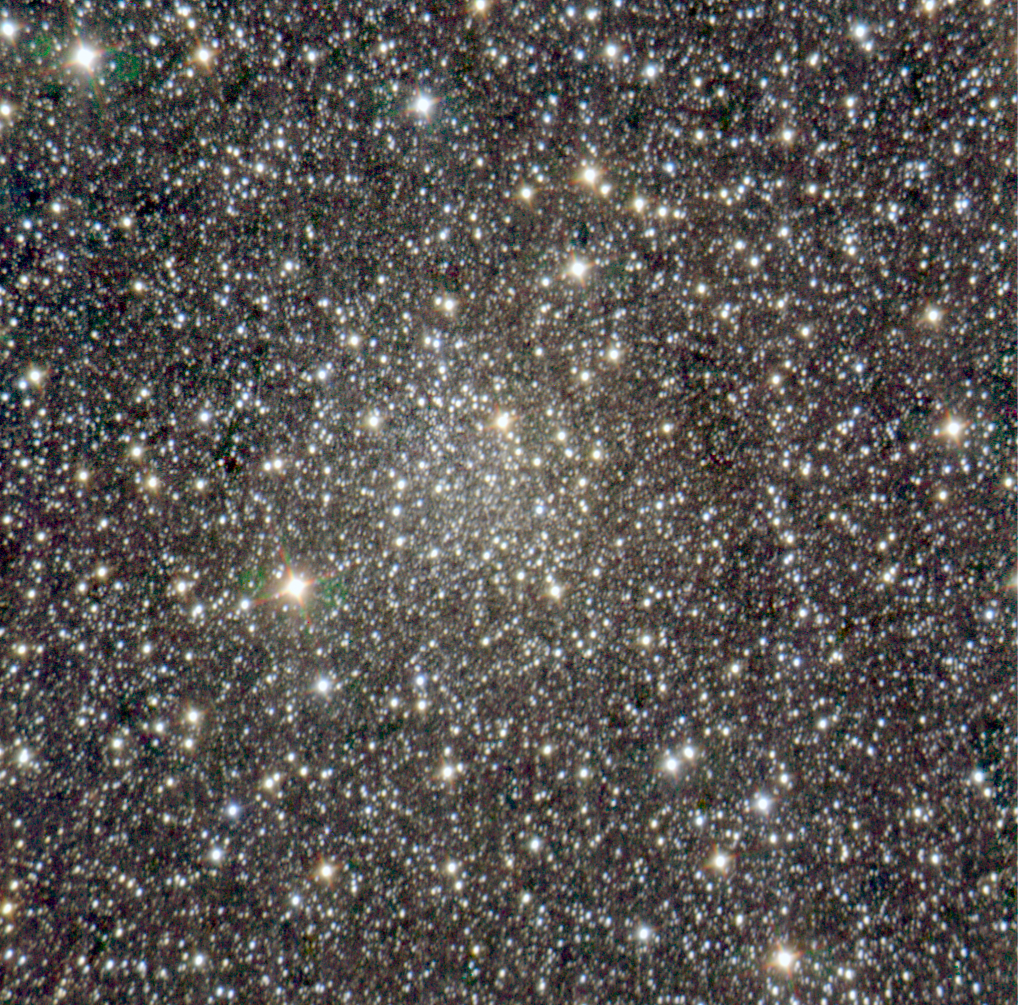

The newly identified cluster

Colour-composite image of the newly discovered globular cluster candidate FSR 1735 in the inner parts of the Milky Way. The cluster is the circular regions of stars and enhanced brightness in the centre of the image. The image is based on data obtained through three near-infrared filters (J, H, and K), for a total exposure time of 225 seconds per filter. The SofI instrument on ESO's NTT was used. The image size is about 5 x 5 arcmin. North is up and East is to the left. The final image processing was done by Henri Boffin (ESO).

Credit: ESO